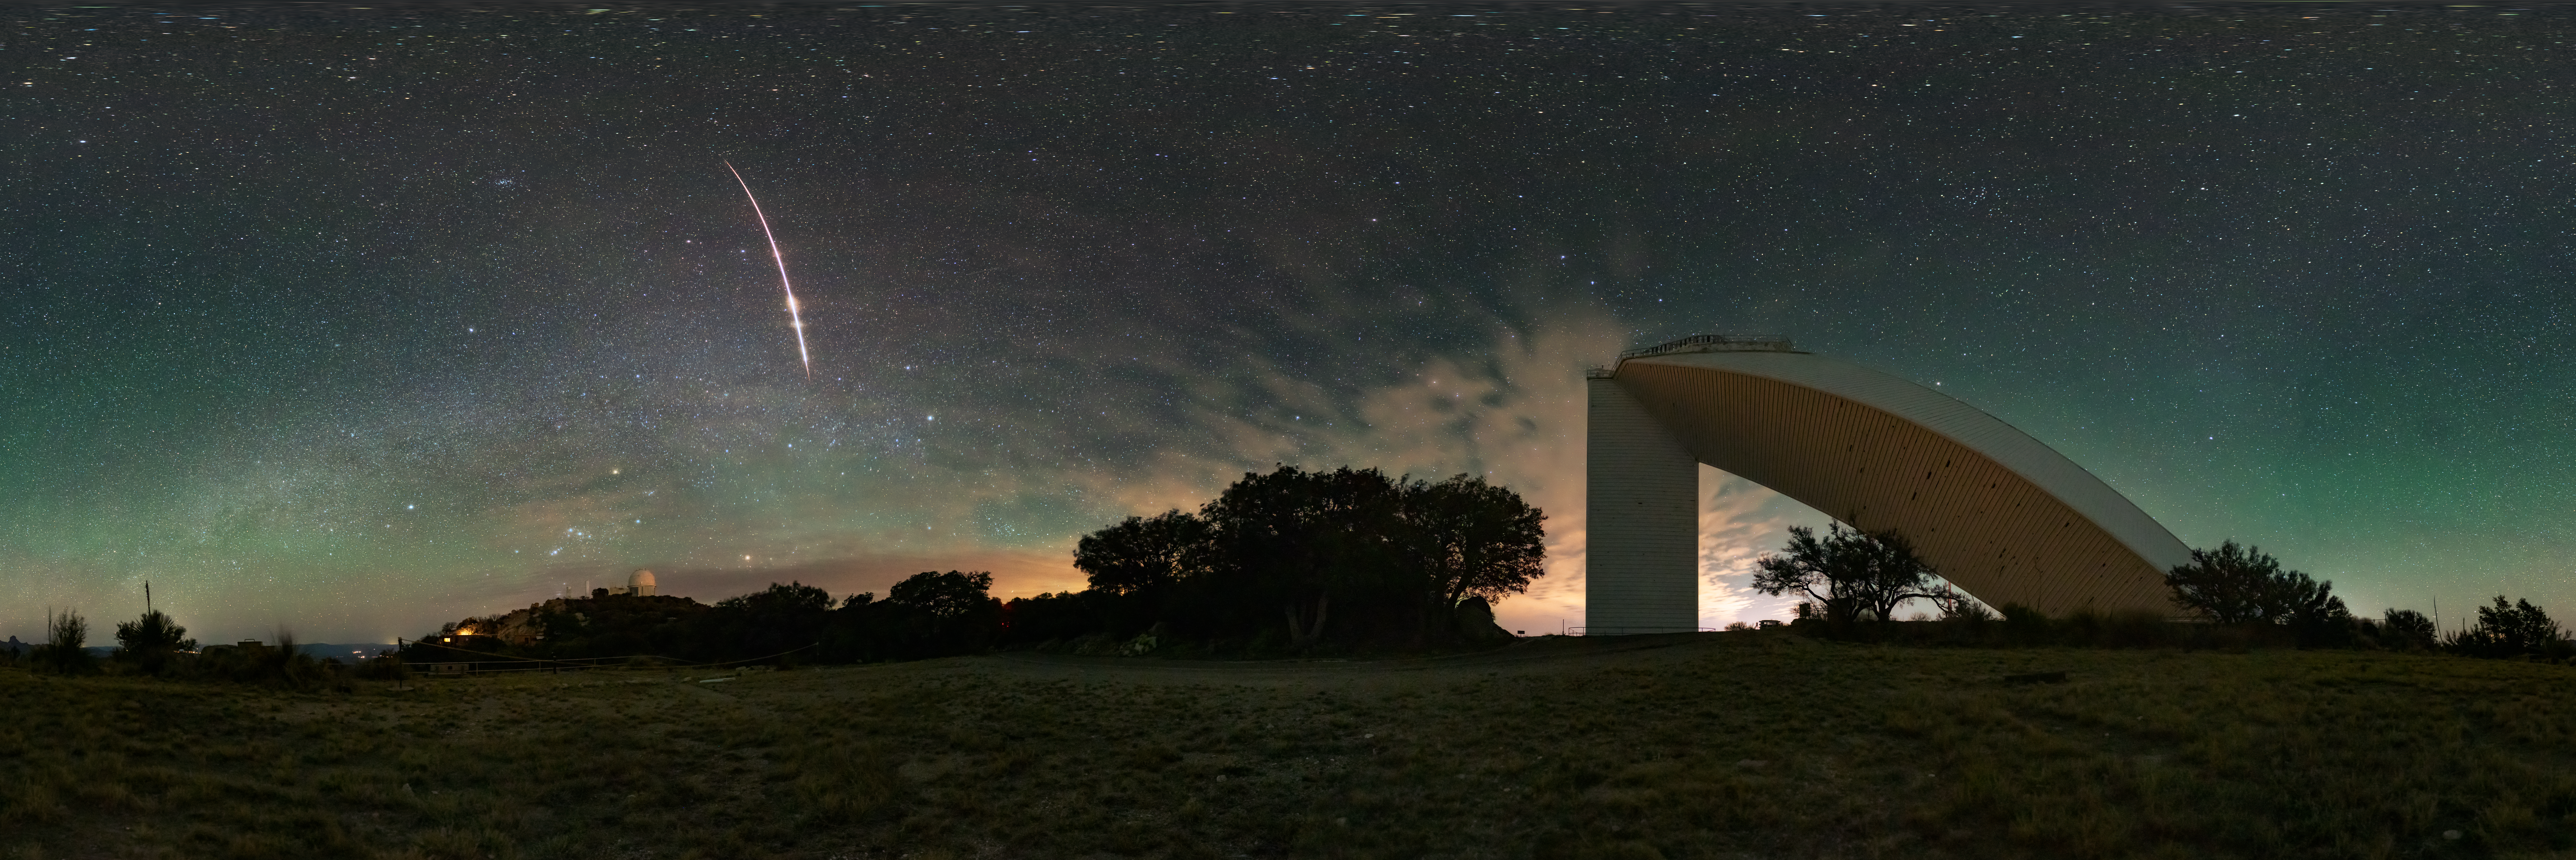

Fireball Over Kitt Peak (Panorama)

A fireball streaks across the sky above the U.S. National Science Foundation Kitt Peak National Observatory (KPNO), a Program of NSF NOIRLab. Below the ultrabright meteor is the NSF KPNO 2.1-meter Telescope. To the side is the NSF McMath-Pierce Solar Telescope, which has been given a new life as a dynamic astronomy visualization and presentation center focused on astronomy. The new center is funded by NSF and is set to open in mid-2025.

This photo was featured as an Image of the Week and a fulldome version of this image here.

Credit: KPNO/NOIRLab/NSF/AURA/J. Dai